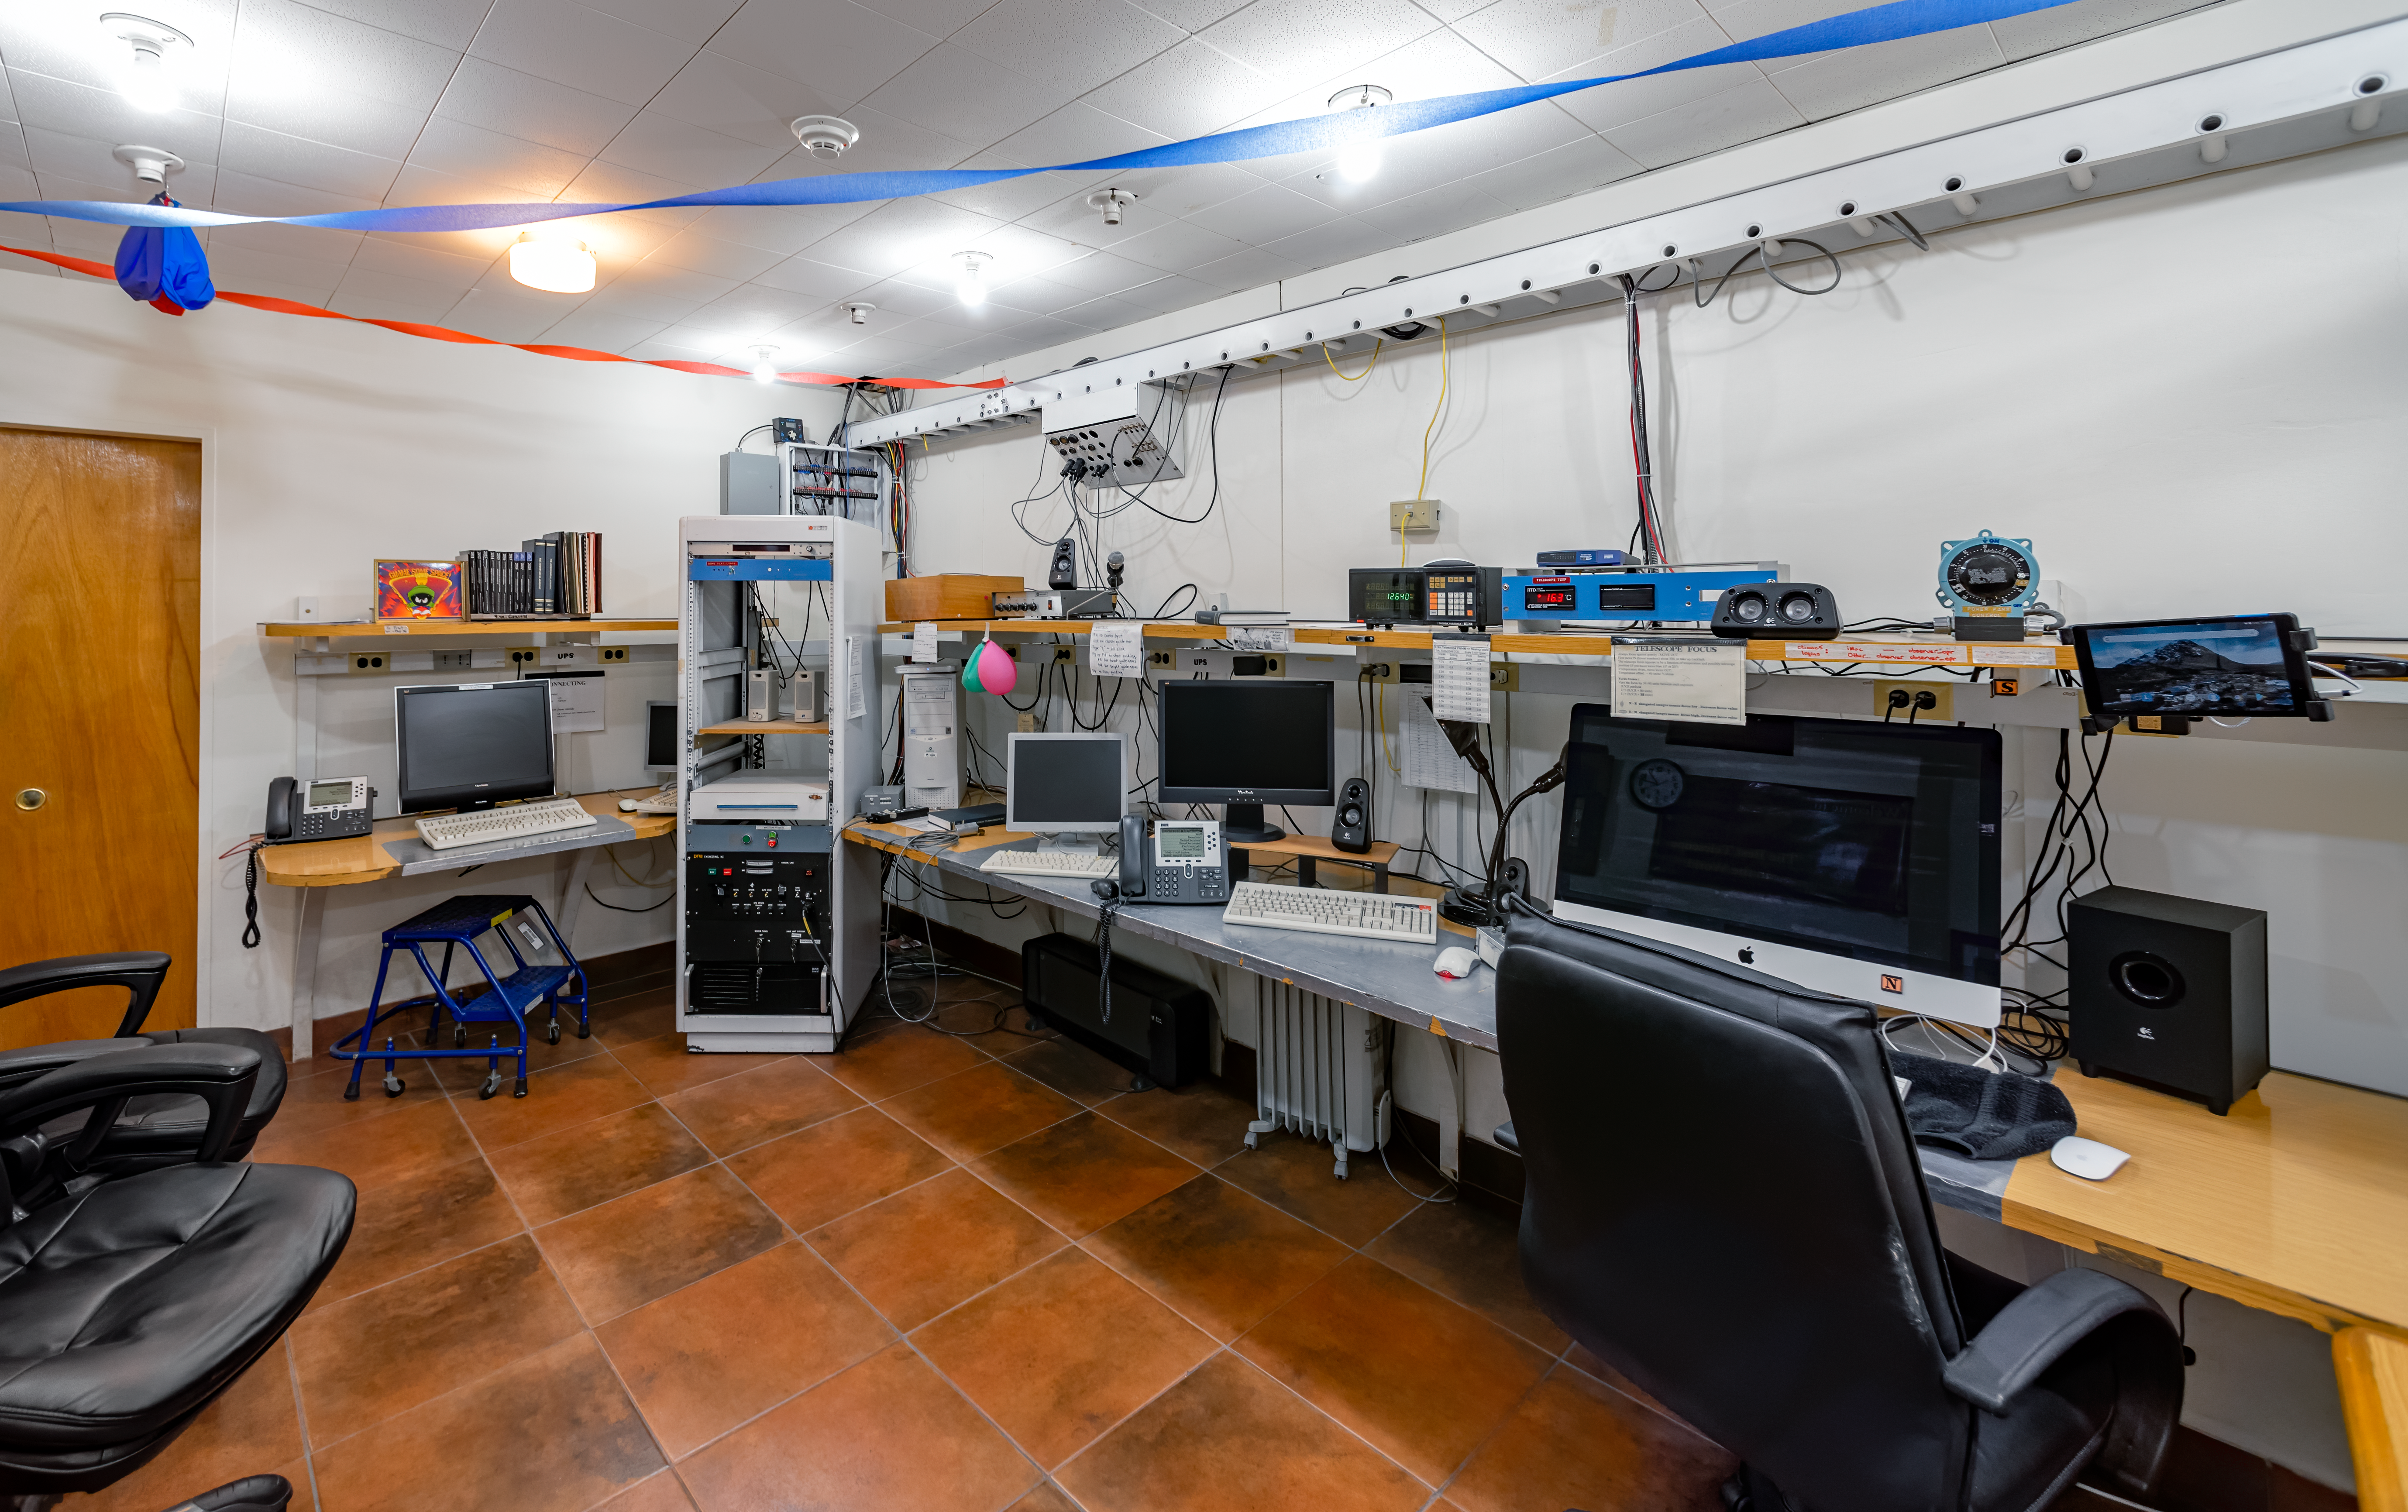

SMARTS 0.9-meter Telescope Control Room

This photo shows the control room for the SMARTS 0.9-meter Telescope at Cerro Tololo Inter-American Observatory in Chile.

Credit: CTIO/NOIRLab/NSF/AURA